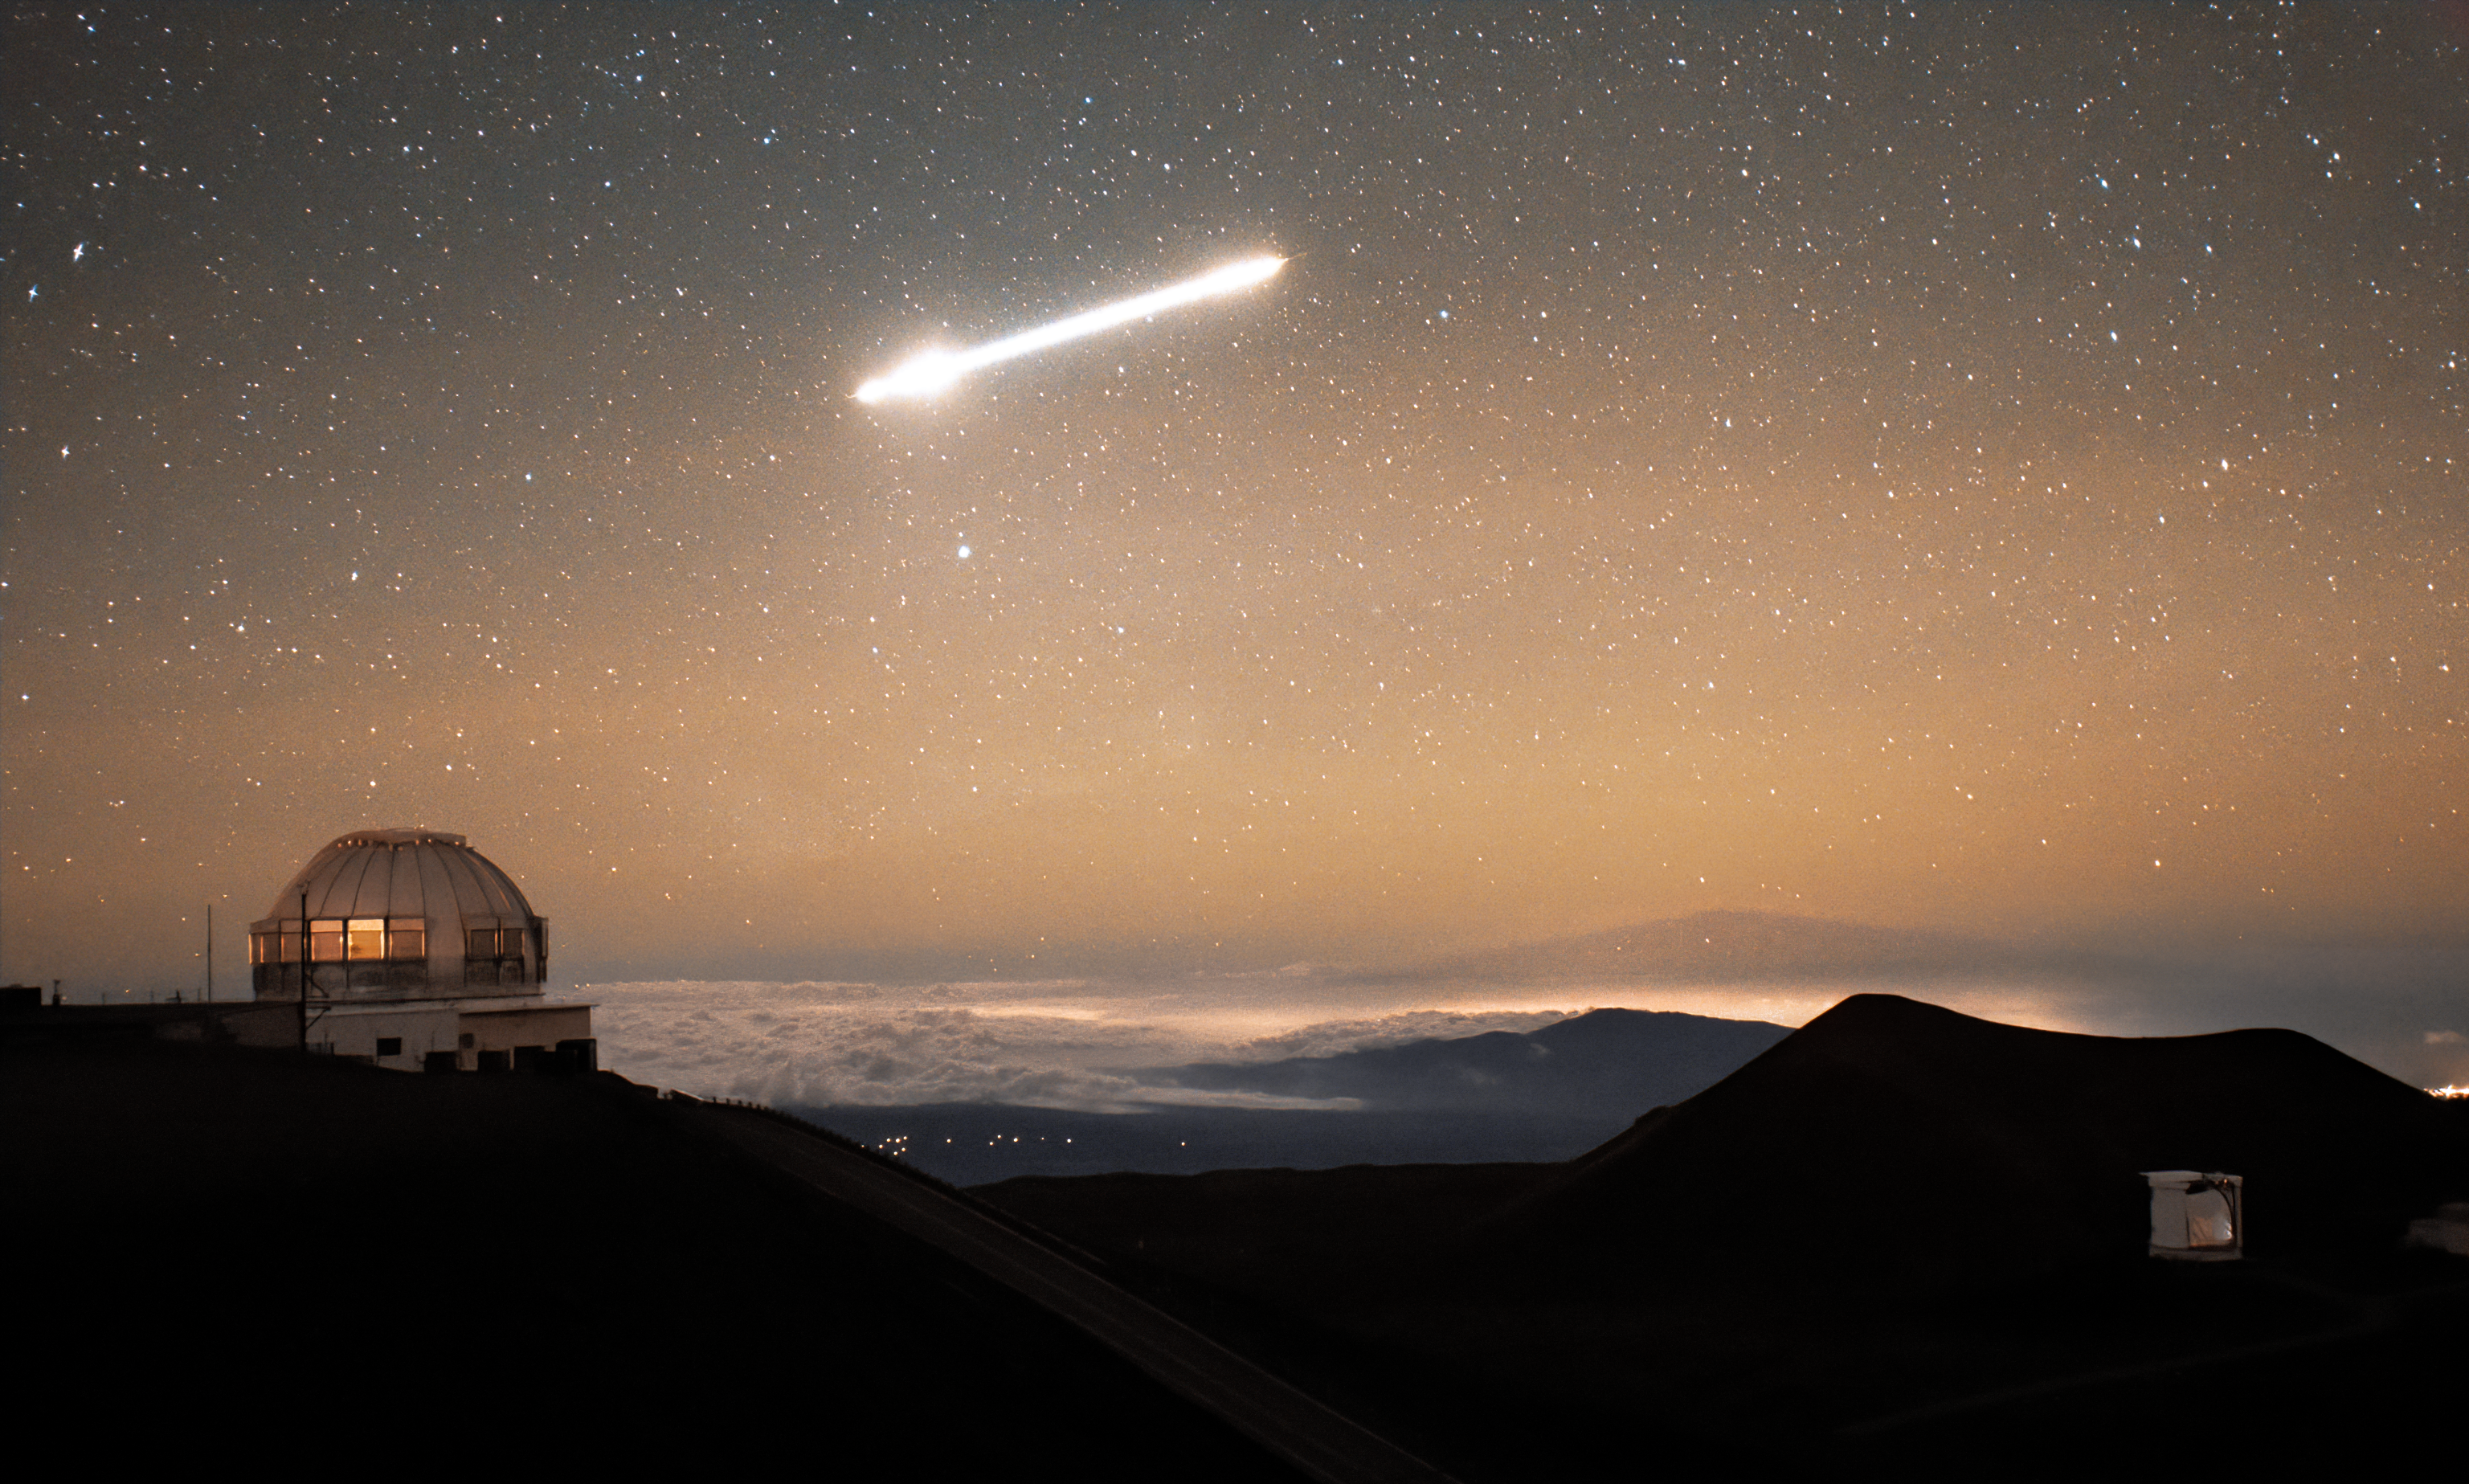

A Fireball Blazing over Hawai‘i

In the pale orange sky above Gemini North, a blazing rock shoots through the atmosphere as observed by a Gemini North Cloudcam. Gemini North is one half of the International Gemini Observatory, funded in part by the U.S. National Science Foundation (NSF) and operated by NSF NOIRLab.

The object soaring over Hawai‘i Island is a meteor, also known as a shooting star. This one, however, is a special type of meteor, known as a fireball for its impressive brightness. The American Meteor Society (AMS) defines fireballs as meteors that appear brighter than the magnitude of brightness of Venus in the morning or evening sky to an observer on Earth. In rare instances, these types of meteors can even make impressive sounds as they travel through the atmosphere. If an exceptionally bright fireball explodes in the stratosphere, there is a chance that a sonic boom can be heard by an observer on the ground, even during daytime. So, if you’re committed enough to wishing on a shooting star, you can look (or listen) for them during the day!

You can see other fireballs that were captured around NSF NOIRLab Program sites here.

Credit: International Gemini Observatory/NOIRLab/NSF/AURA